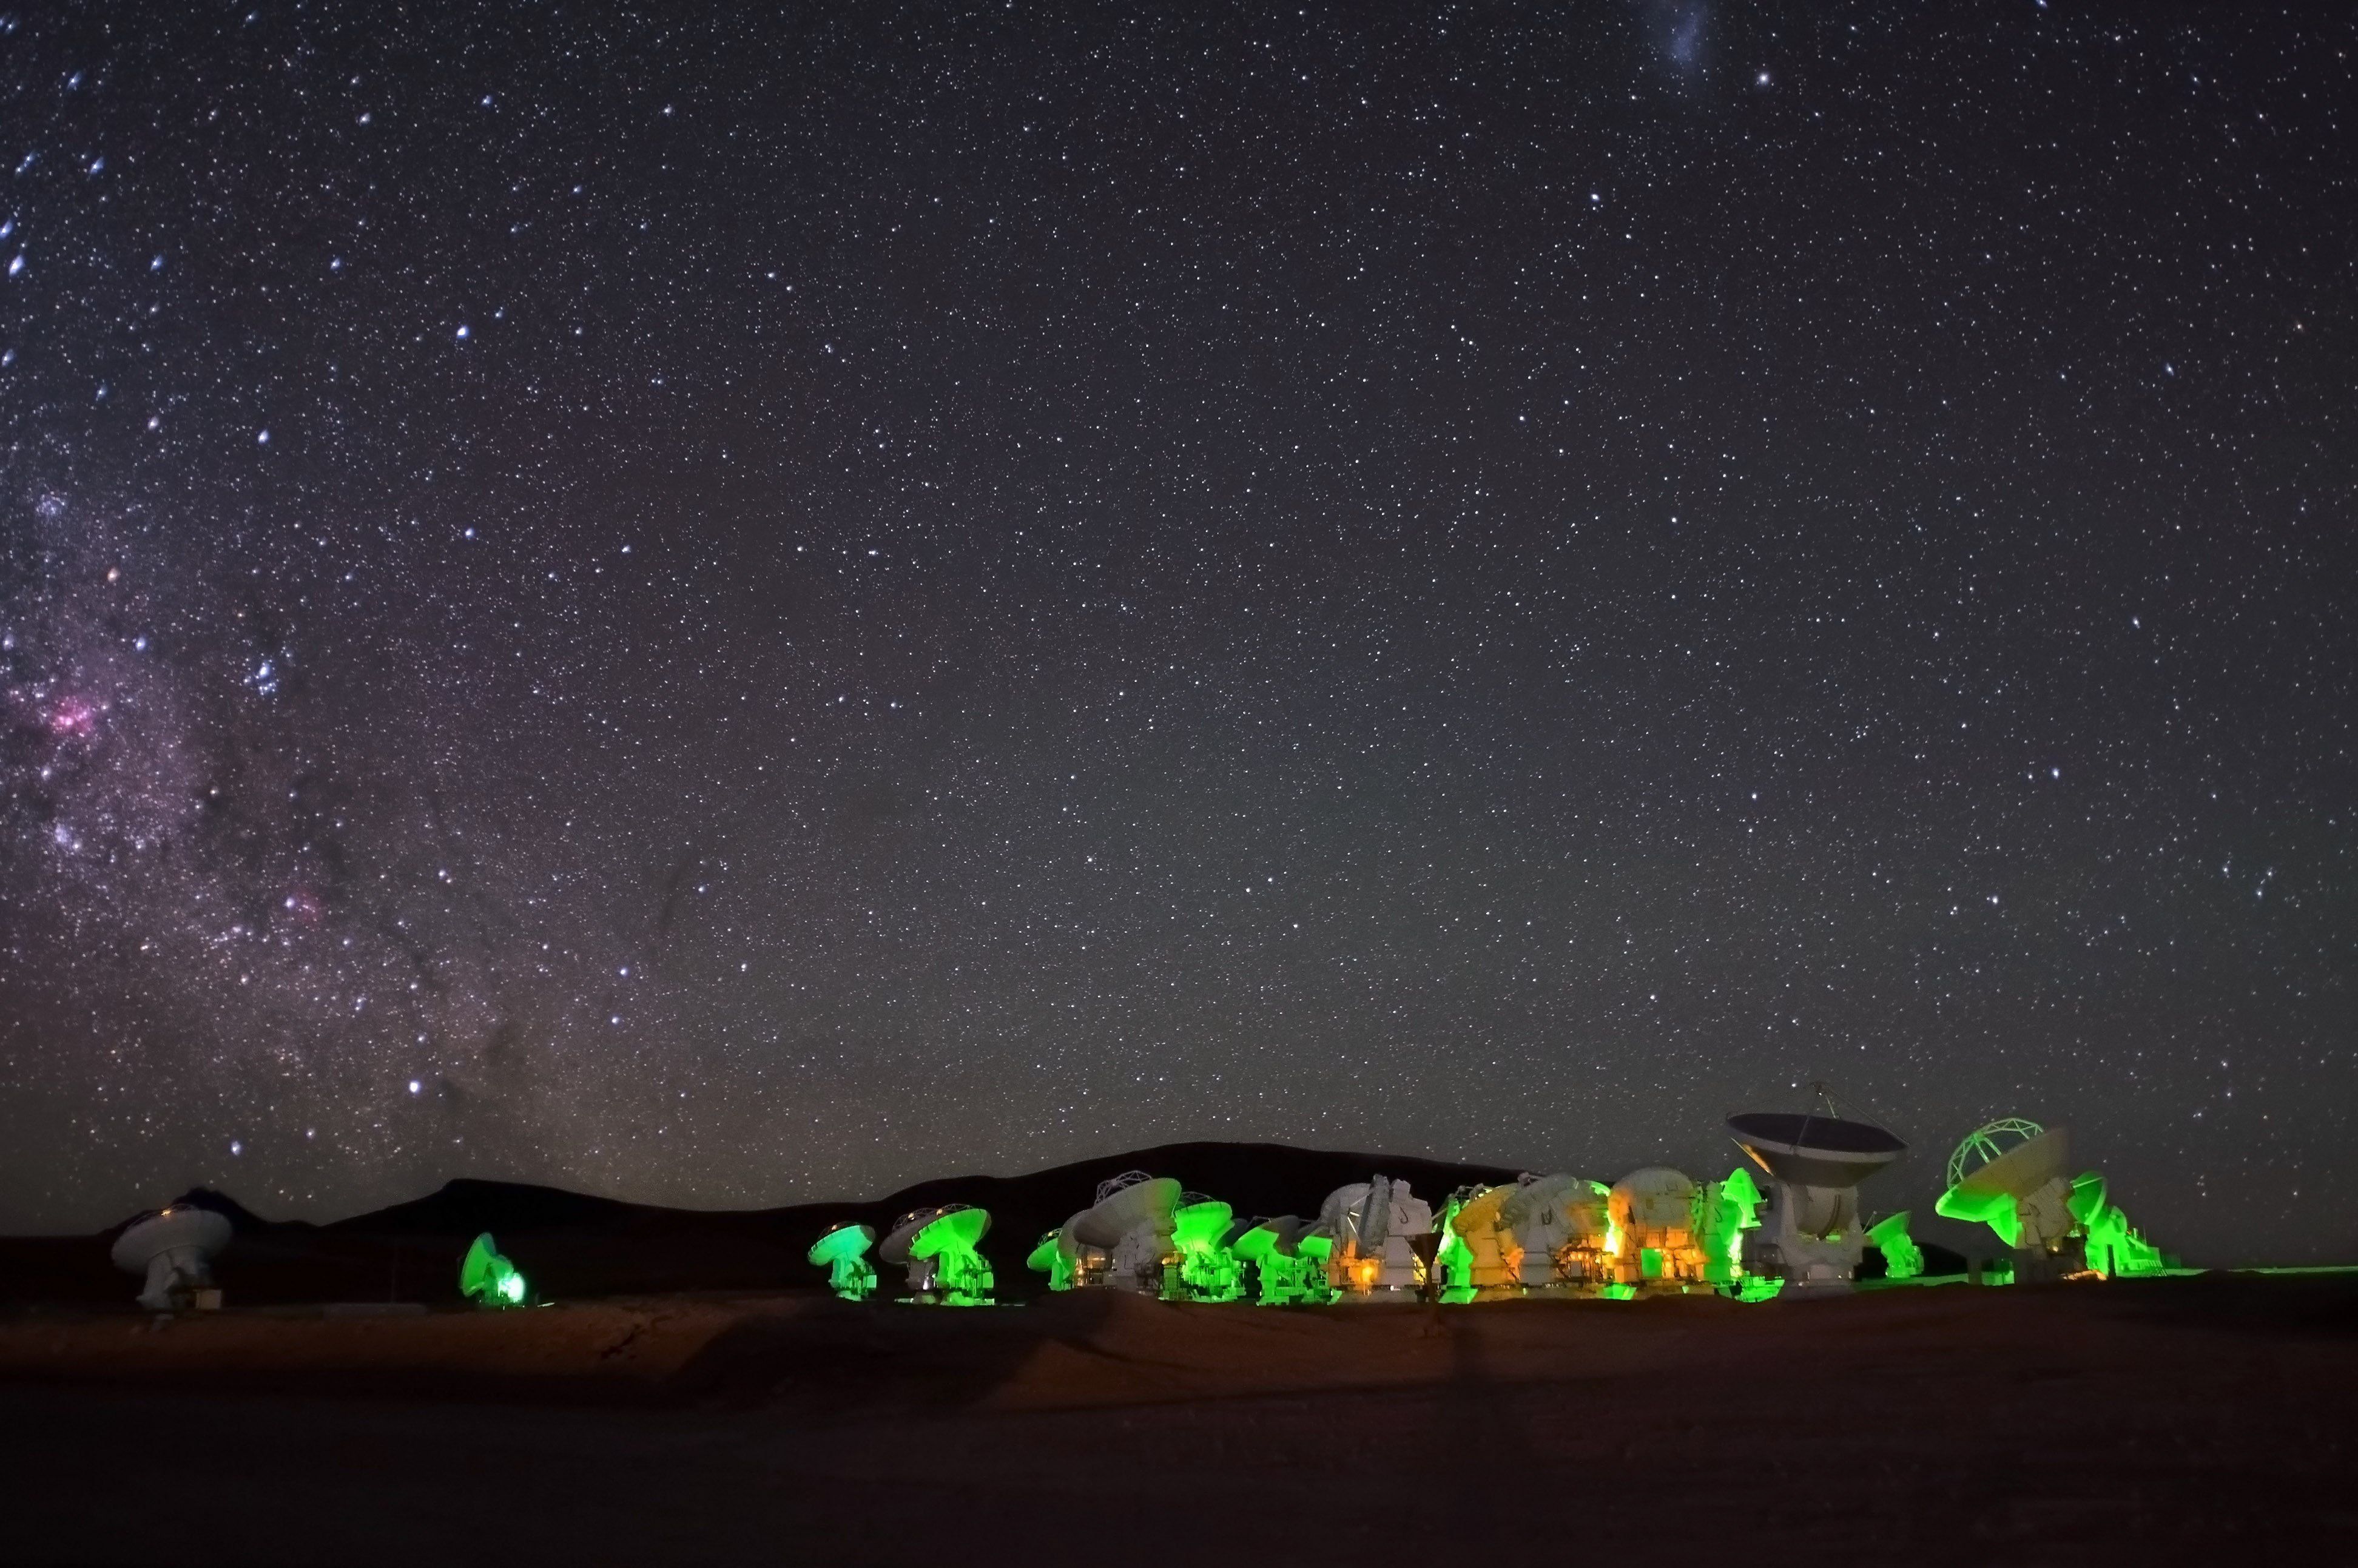

ALMA, cast in neon green

ALMA, cast in neon green, on the Chajnantor plateau. On the left of the picture, a section of the Milky Way's central bulge can be seen, speckled with bright blue stars and pink stellar nurseries.

Credit: ALMA (ESO/NAOJ/NRAO)